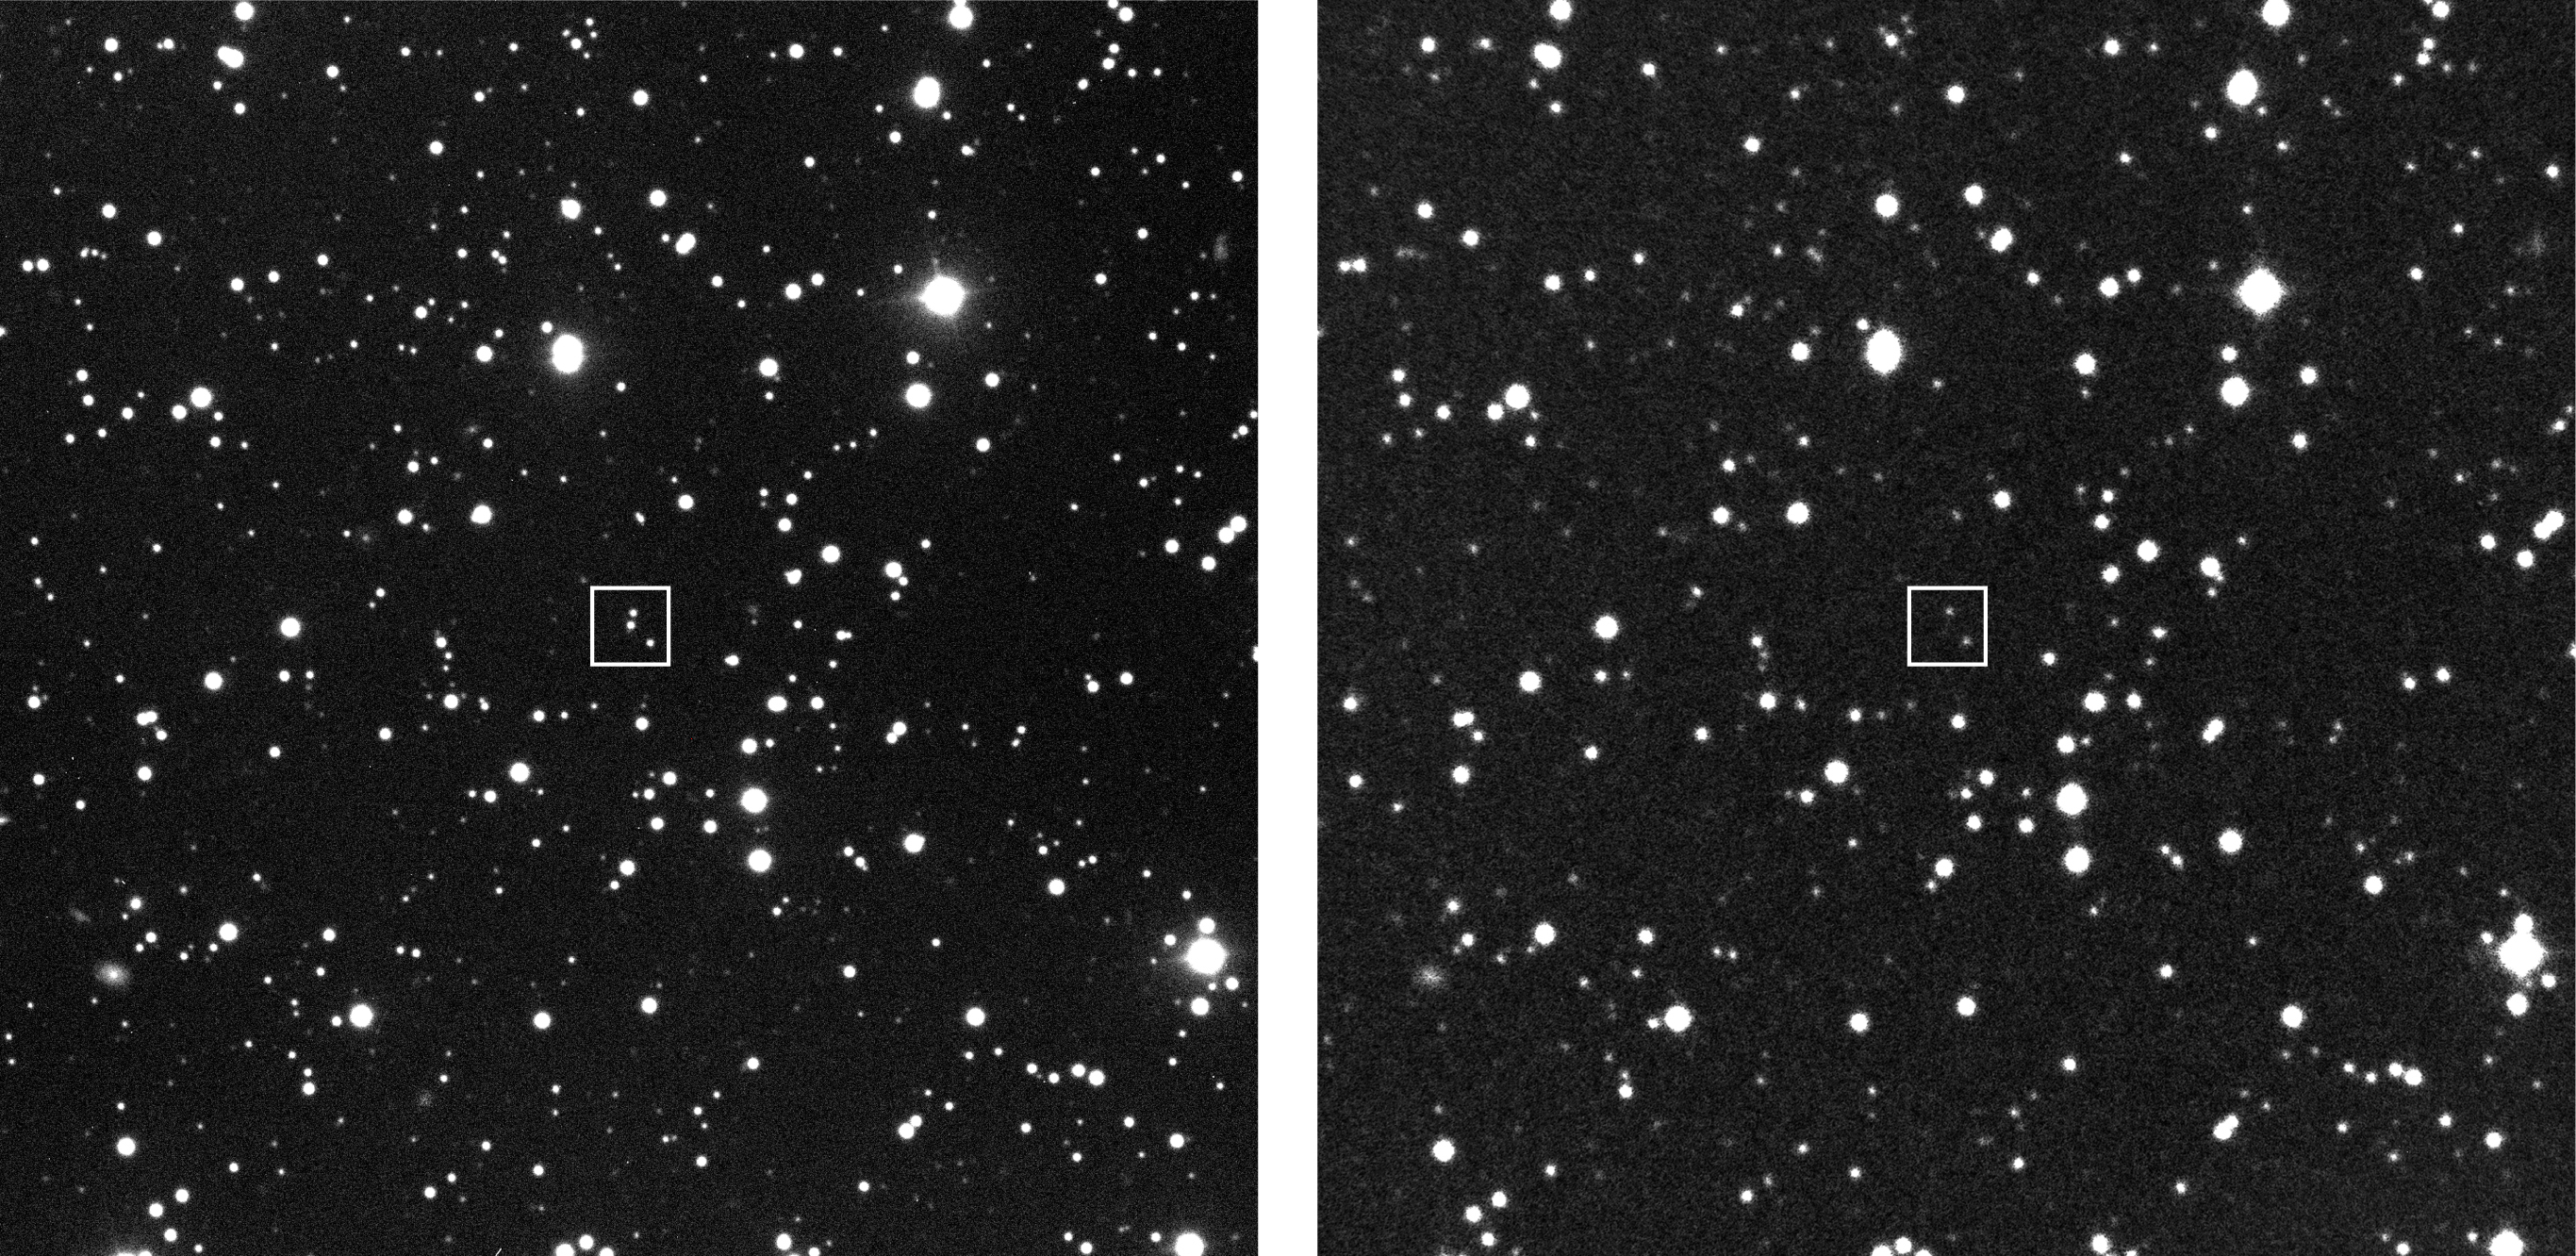

GRB 990510 sky region

The object of study is the remnant of a mysterious cosmic explosion far out in space, first detected as a gigantic outburst of gamma rays on May 10. Gamma-Ray Bursters (GRBs) are brief flashes of very energetic radiation — they represent by far the most powerful type of explosion known in the Universe and their afterglow in optical light can be 10 million times brighter than the brightest supernovae. The May 10 event ranks among the brightest one hundred of the over 2500 GRB''s detected in the last decade. To the left is a reproduction of a short (30 sec) centering exposure in the V-band (green-yellow light), obtained with VLT ANTU and the multi-mode FORS1 instrument on May 11, 1999, at 03:48 UT under mediocre observing conditions (image quality 1.0 arcsec).The optical image of the afterglow of GRB 990510 is easily seen in the box, by comparison with an exposure of the same sky field before the explosion, made with the ESO Schmidt Telescope in 1986 (right).The exposure time was 120 min on IIIa-F emulsion behind a R(ed) filter. The field shown measures about 6.2 x 6.2 arcmin 2. North is up and East is left.

Credit: ESO